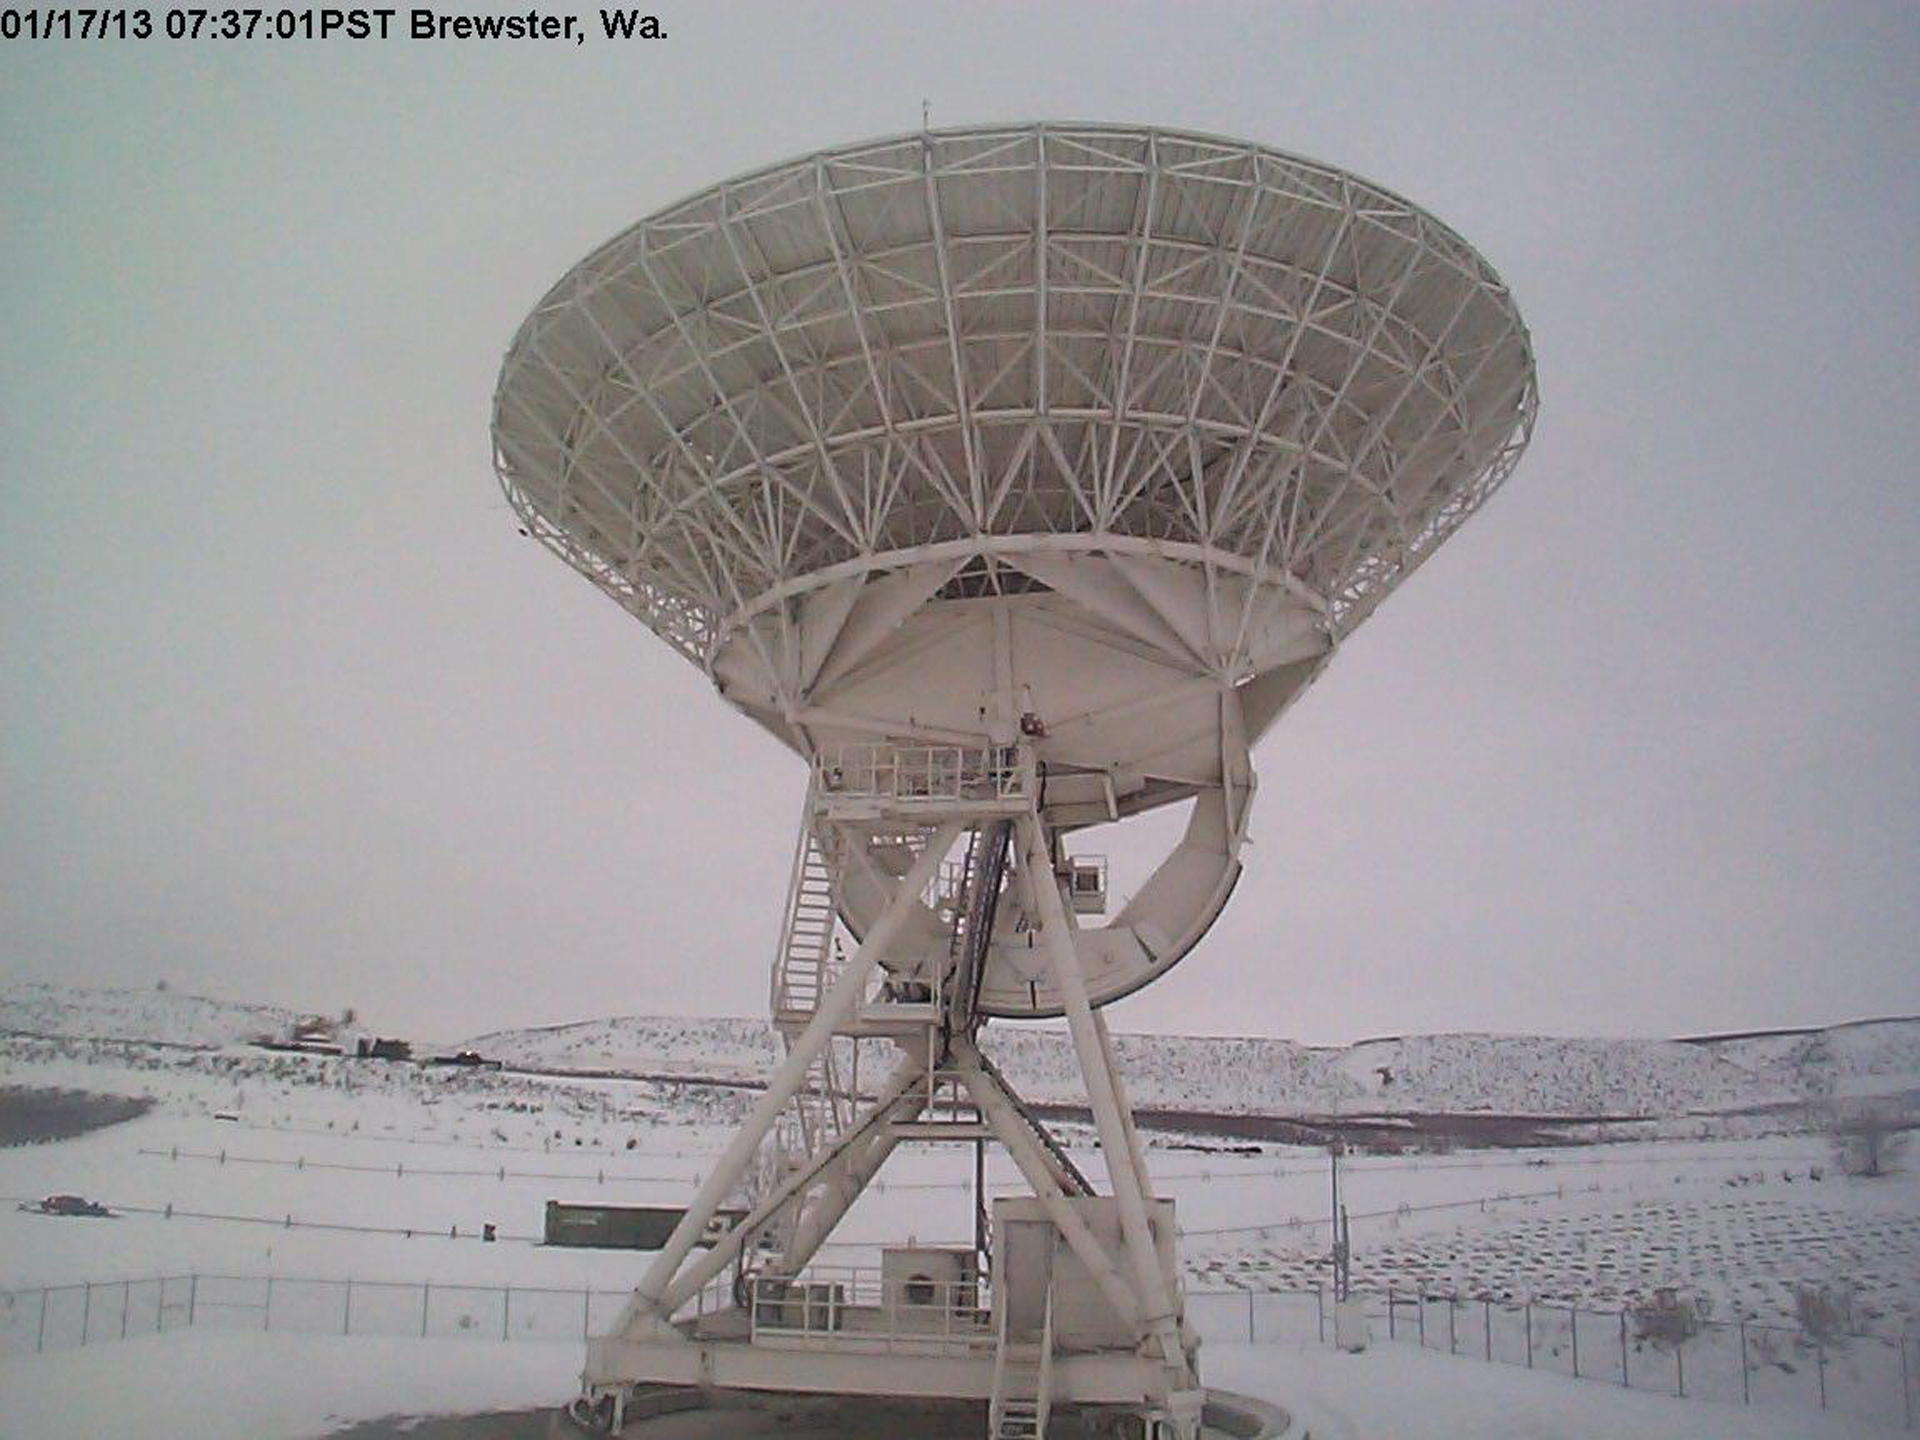

VLBA antenna in Brewster, Washington

In Brewster, Washington sits this 25-meter antenna of the Very Long Baseline Array, a collection of ten identical antennas placed on sites from Hawai'i to the U.S. Virgin Islands. Data from each of the antennas is shipped to the Array Operations Center in Socorro, New Mexico to be digitally combined.

Credit: NRAO/AUI/NSF